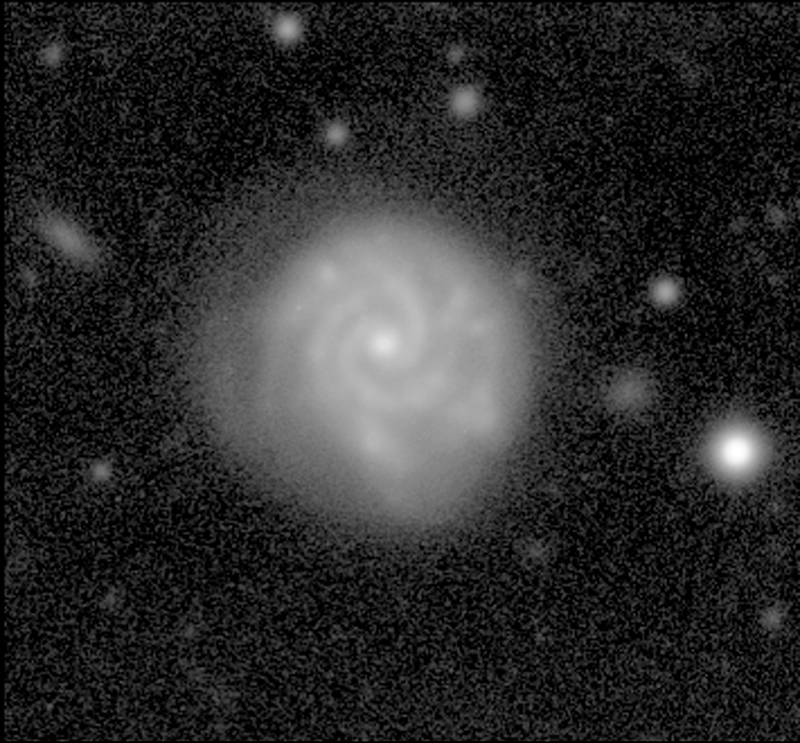

Spiral galaxy in the Abell 496 field

This is an image of a typical spiral galaxy in the Abell 496 cluster, as obtained with the WFI during the observations with the 2.2-m telescope.

The WFI image of Abell 496 was obtained in blue light (B-band) and corresponds to a total integration time of 7560 seconds, split into a number of exposures lasting between 600 and 1200 seconds. The faintest objects just detectable in this image have a B-magnitude of about 26.5.

Credit: ESO